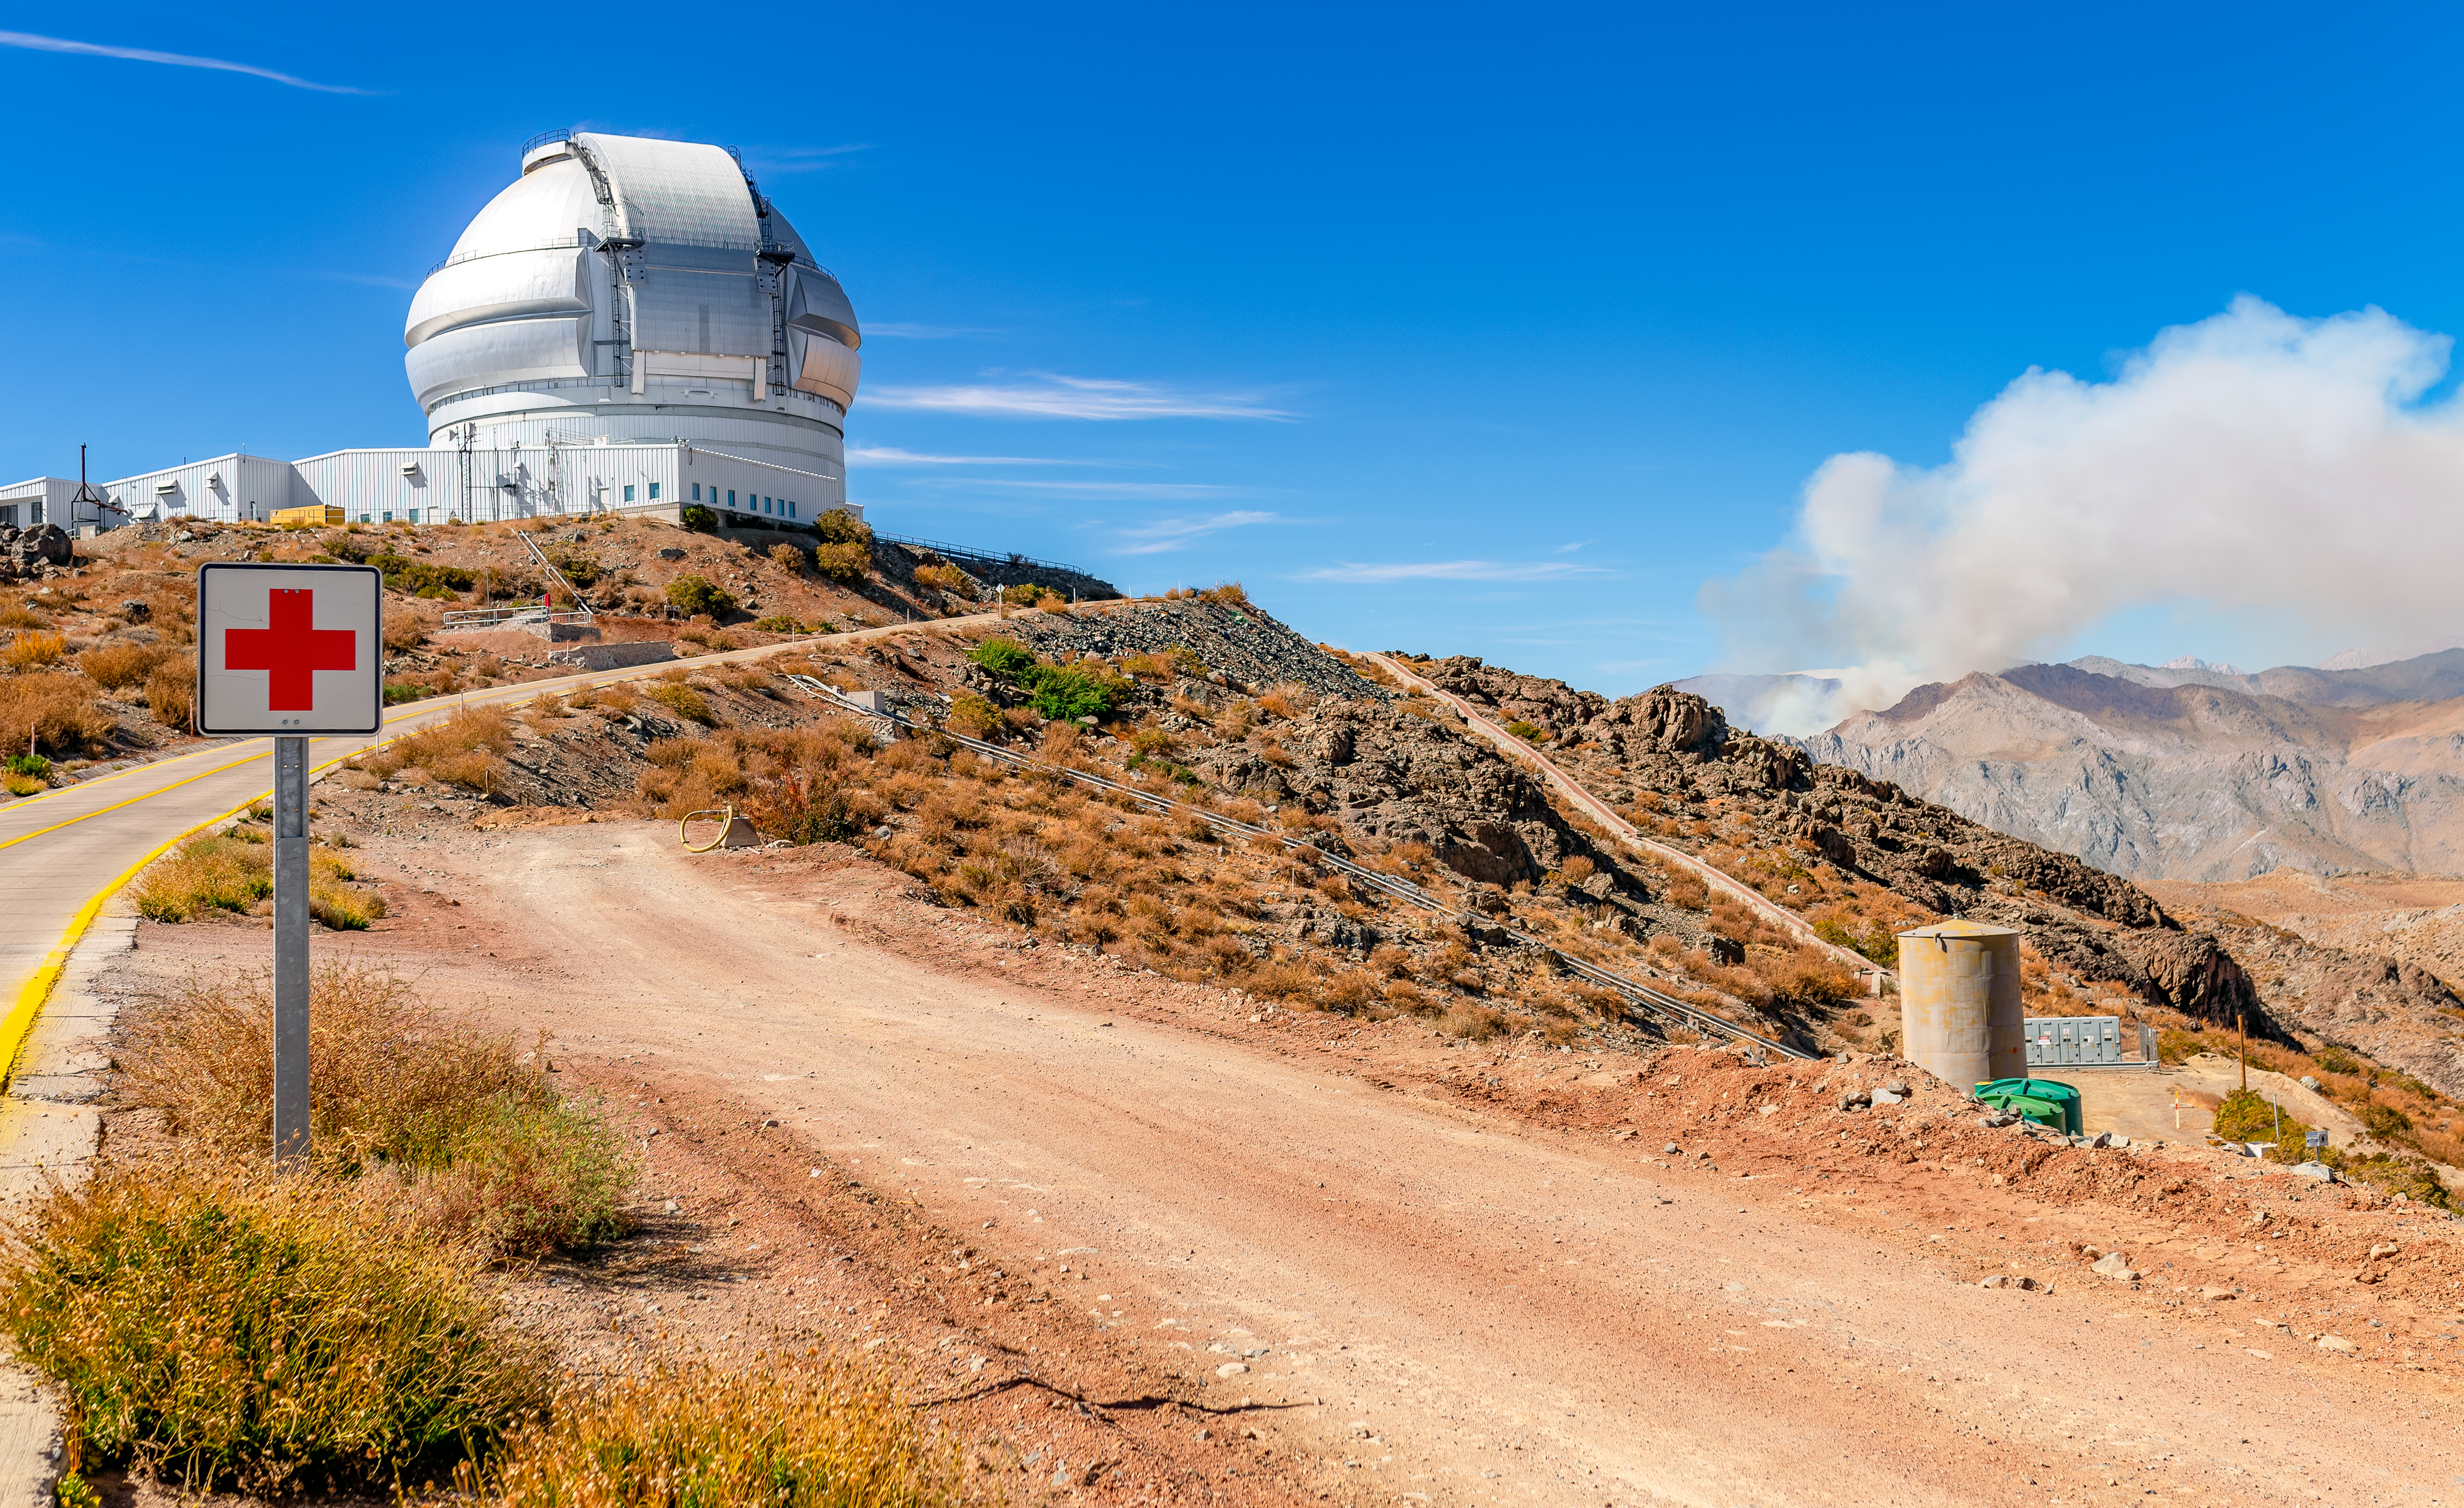

Fire Near Cerro Pachón

A wildfire burns near Cerro Pachón in Chile, sending smoke into the sky above the Gemini South telescope.

Credit: NOIRLab/NSF/AURA/P. Horálek